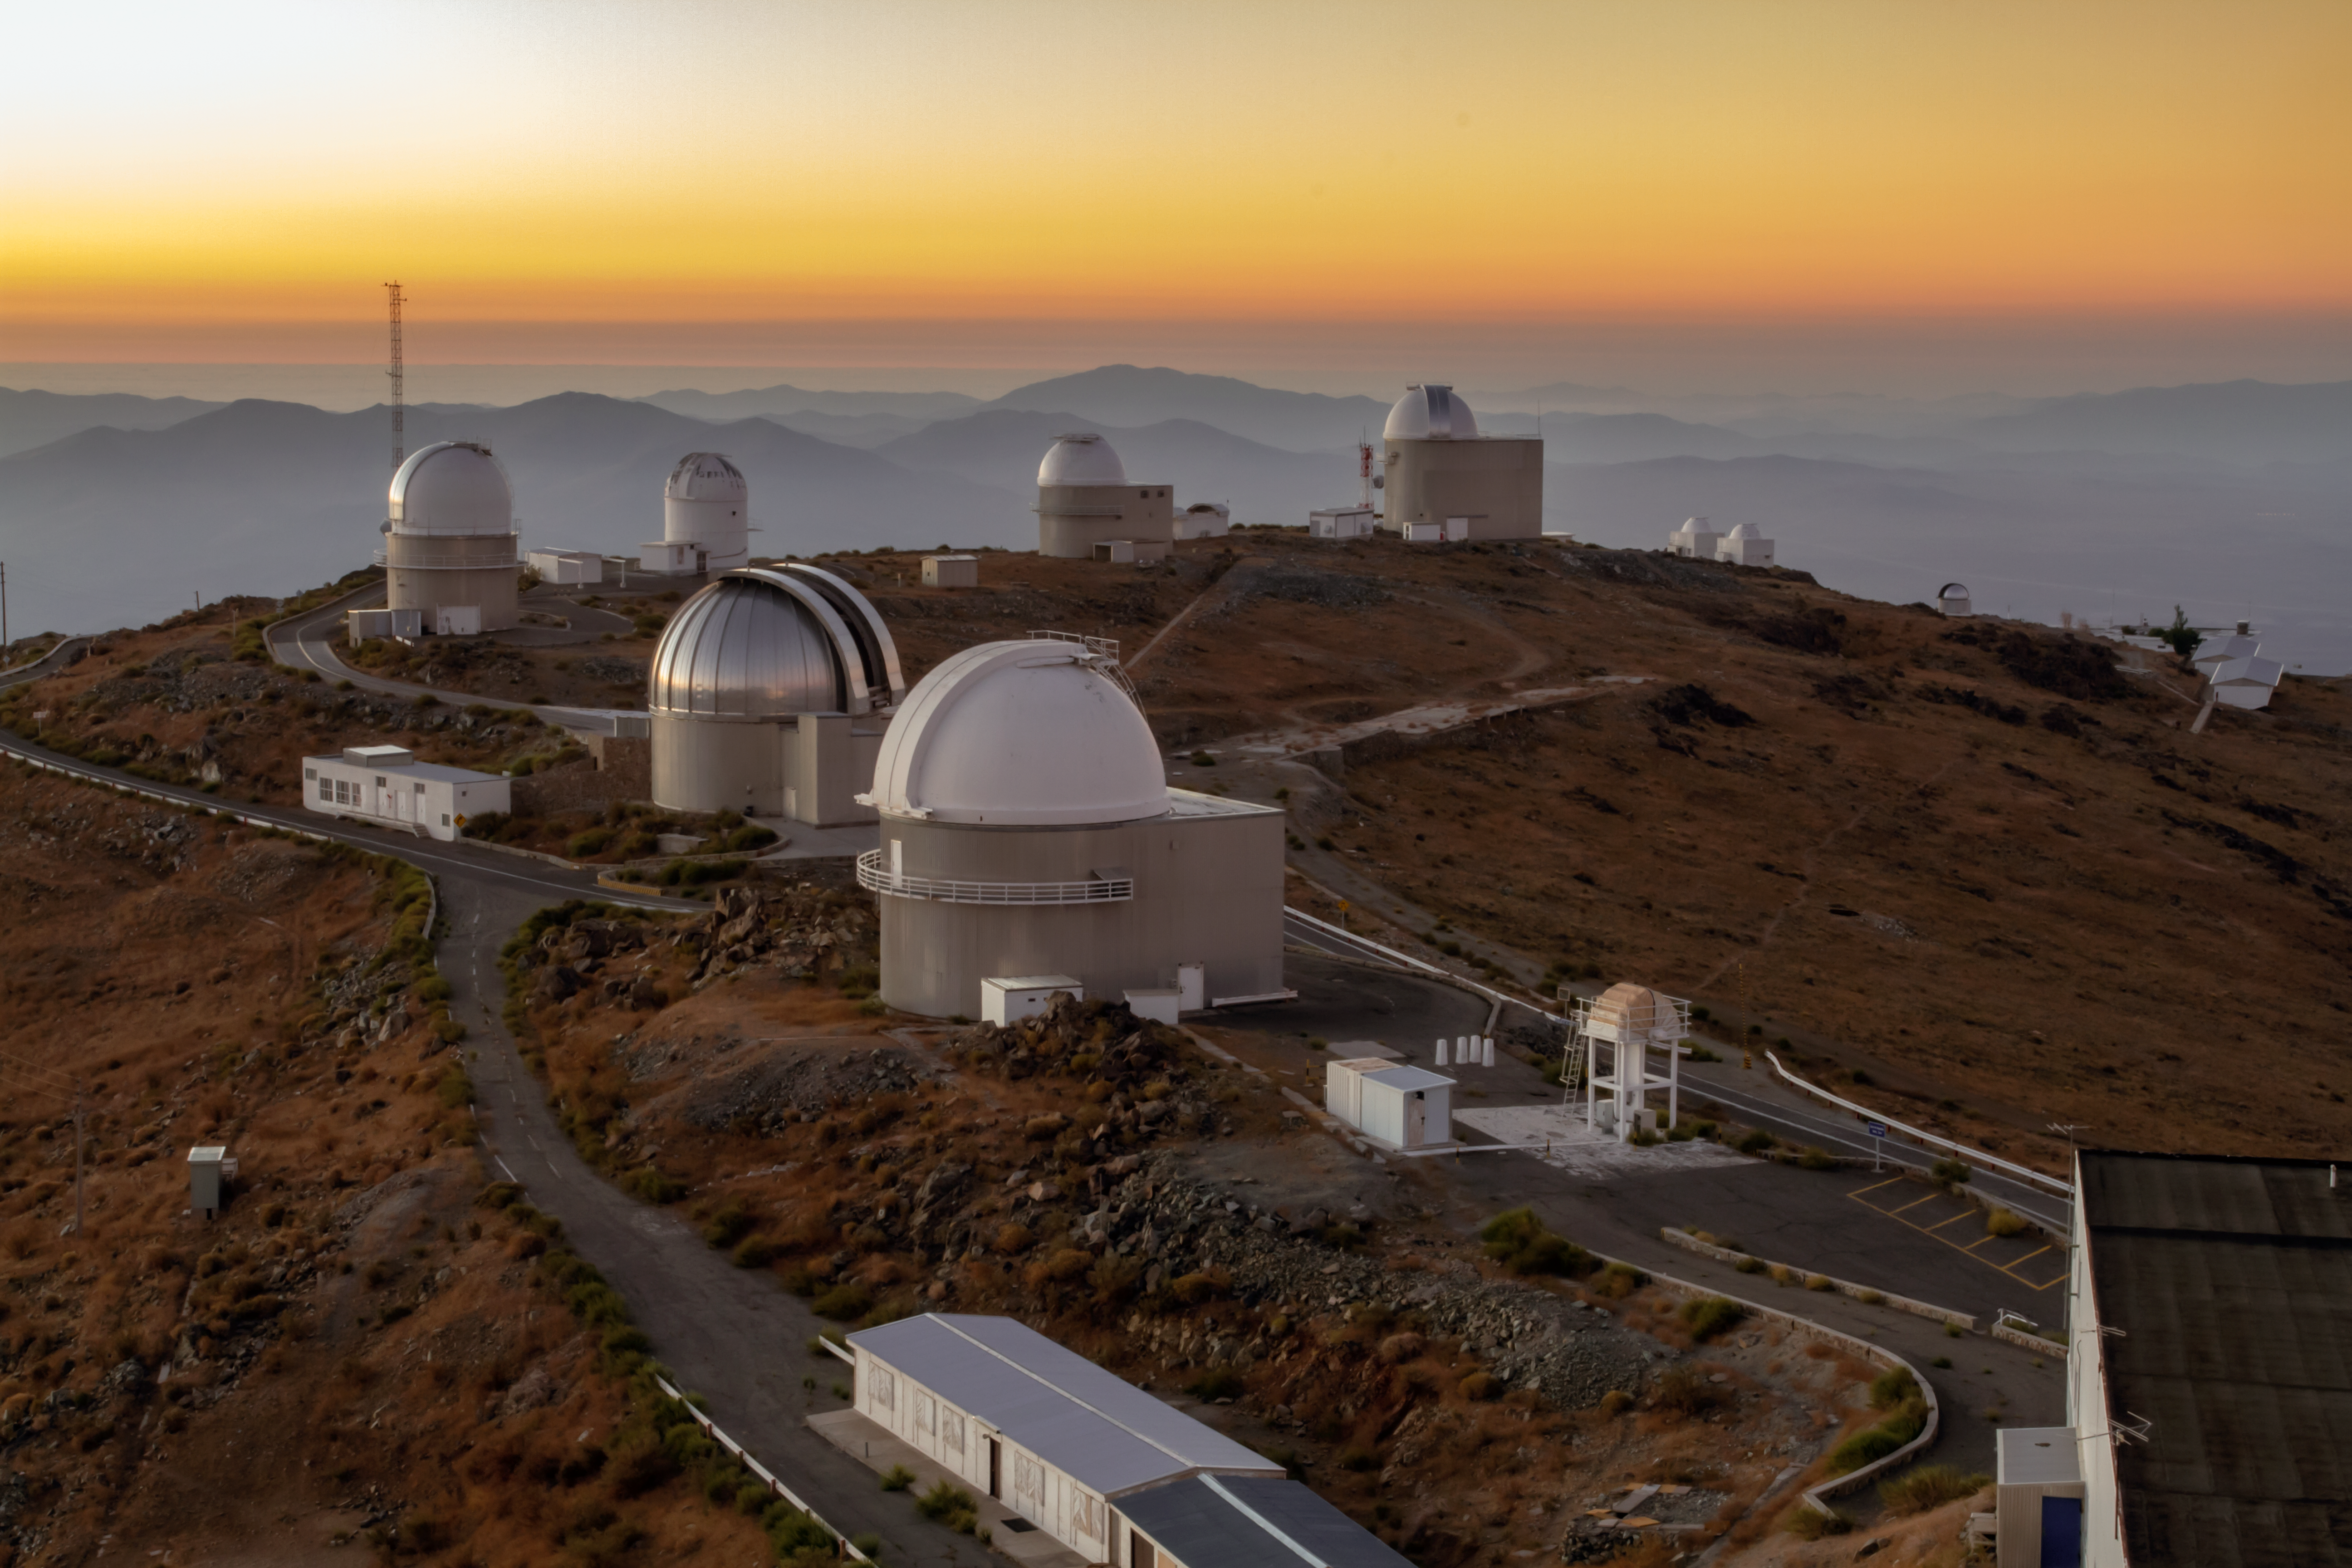

In the sky of La Silla

This image captures some of the numerous telescopes at ESO's La Silla Observatory in Chile. A number of optical telescopes located at La Silla are equipped with mirror diameters of up to 3.6 metres. The vast number of telescopes make La Silla one of the most scientifically productive observatories in the world.

Credit: Aleksandar Cikota/ESO